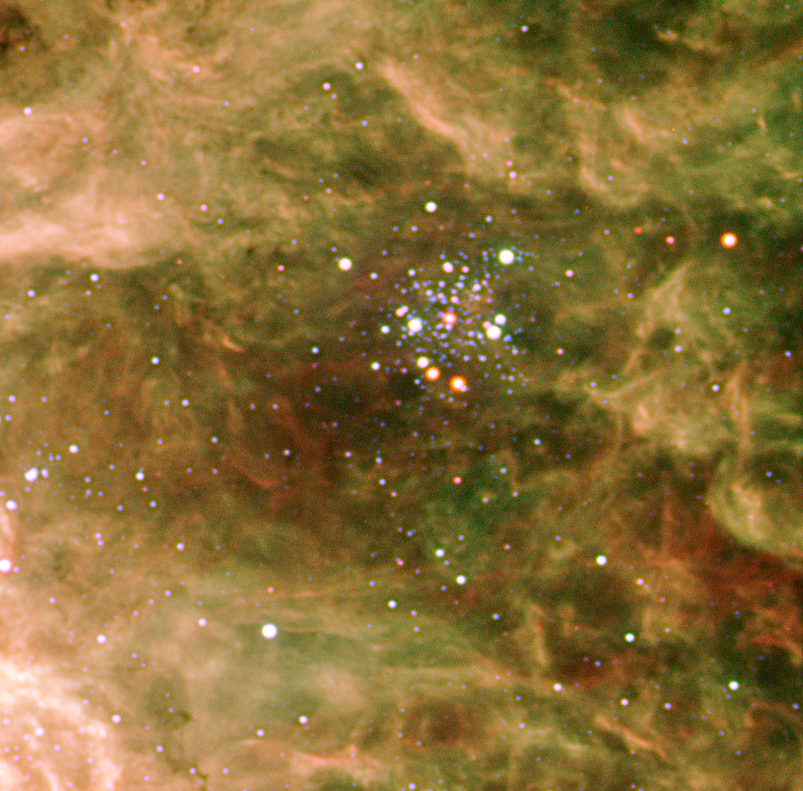

The stellar cluster Hodge 301

Above and to the right of the central cluster in the Tarantula Nebula, another cluster of bright, massive stars is seen. Known to astronomers as Hodge 301, it is about 20 million years old, or about 10 times older than R136. The more massive stars of Hodge 301 have therefore already exploded as supernovae, blasting material away at tremendous speed and creating a web of entangled filaments. More explosions will come soon — in astronomical terms — as three red supergiants are indeed present in Hodge 301 that will end their life in the gigantic firework of a supernova within the next million years.

Credit: ESO